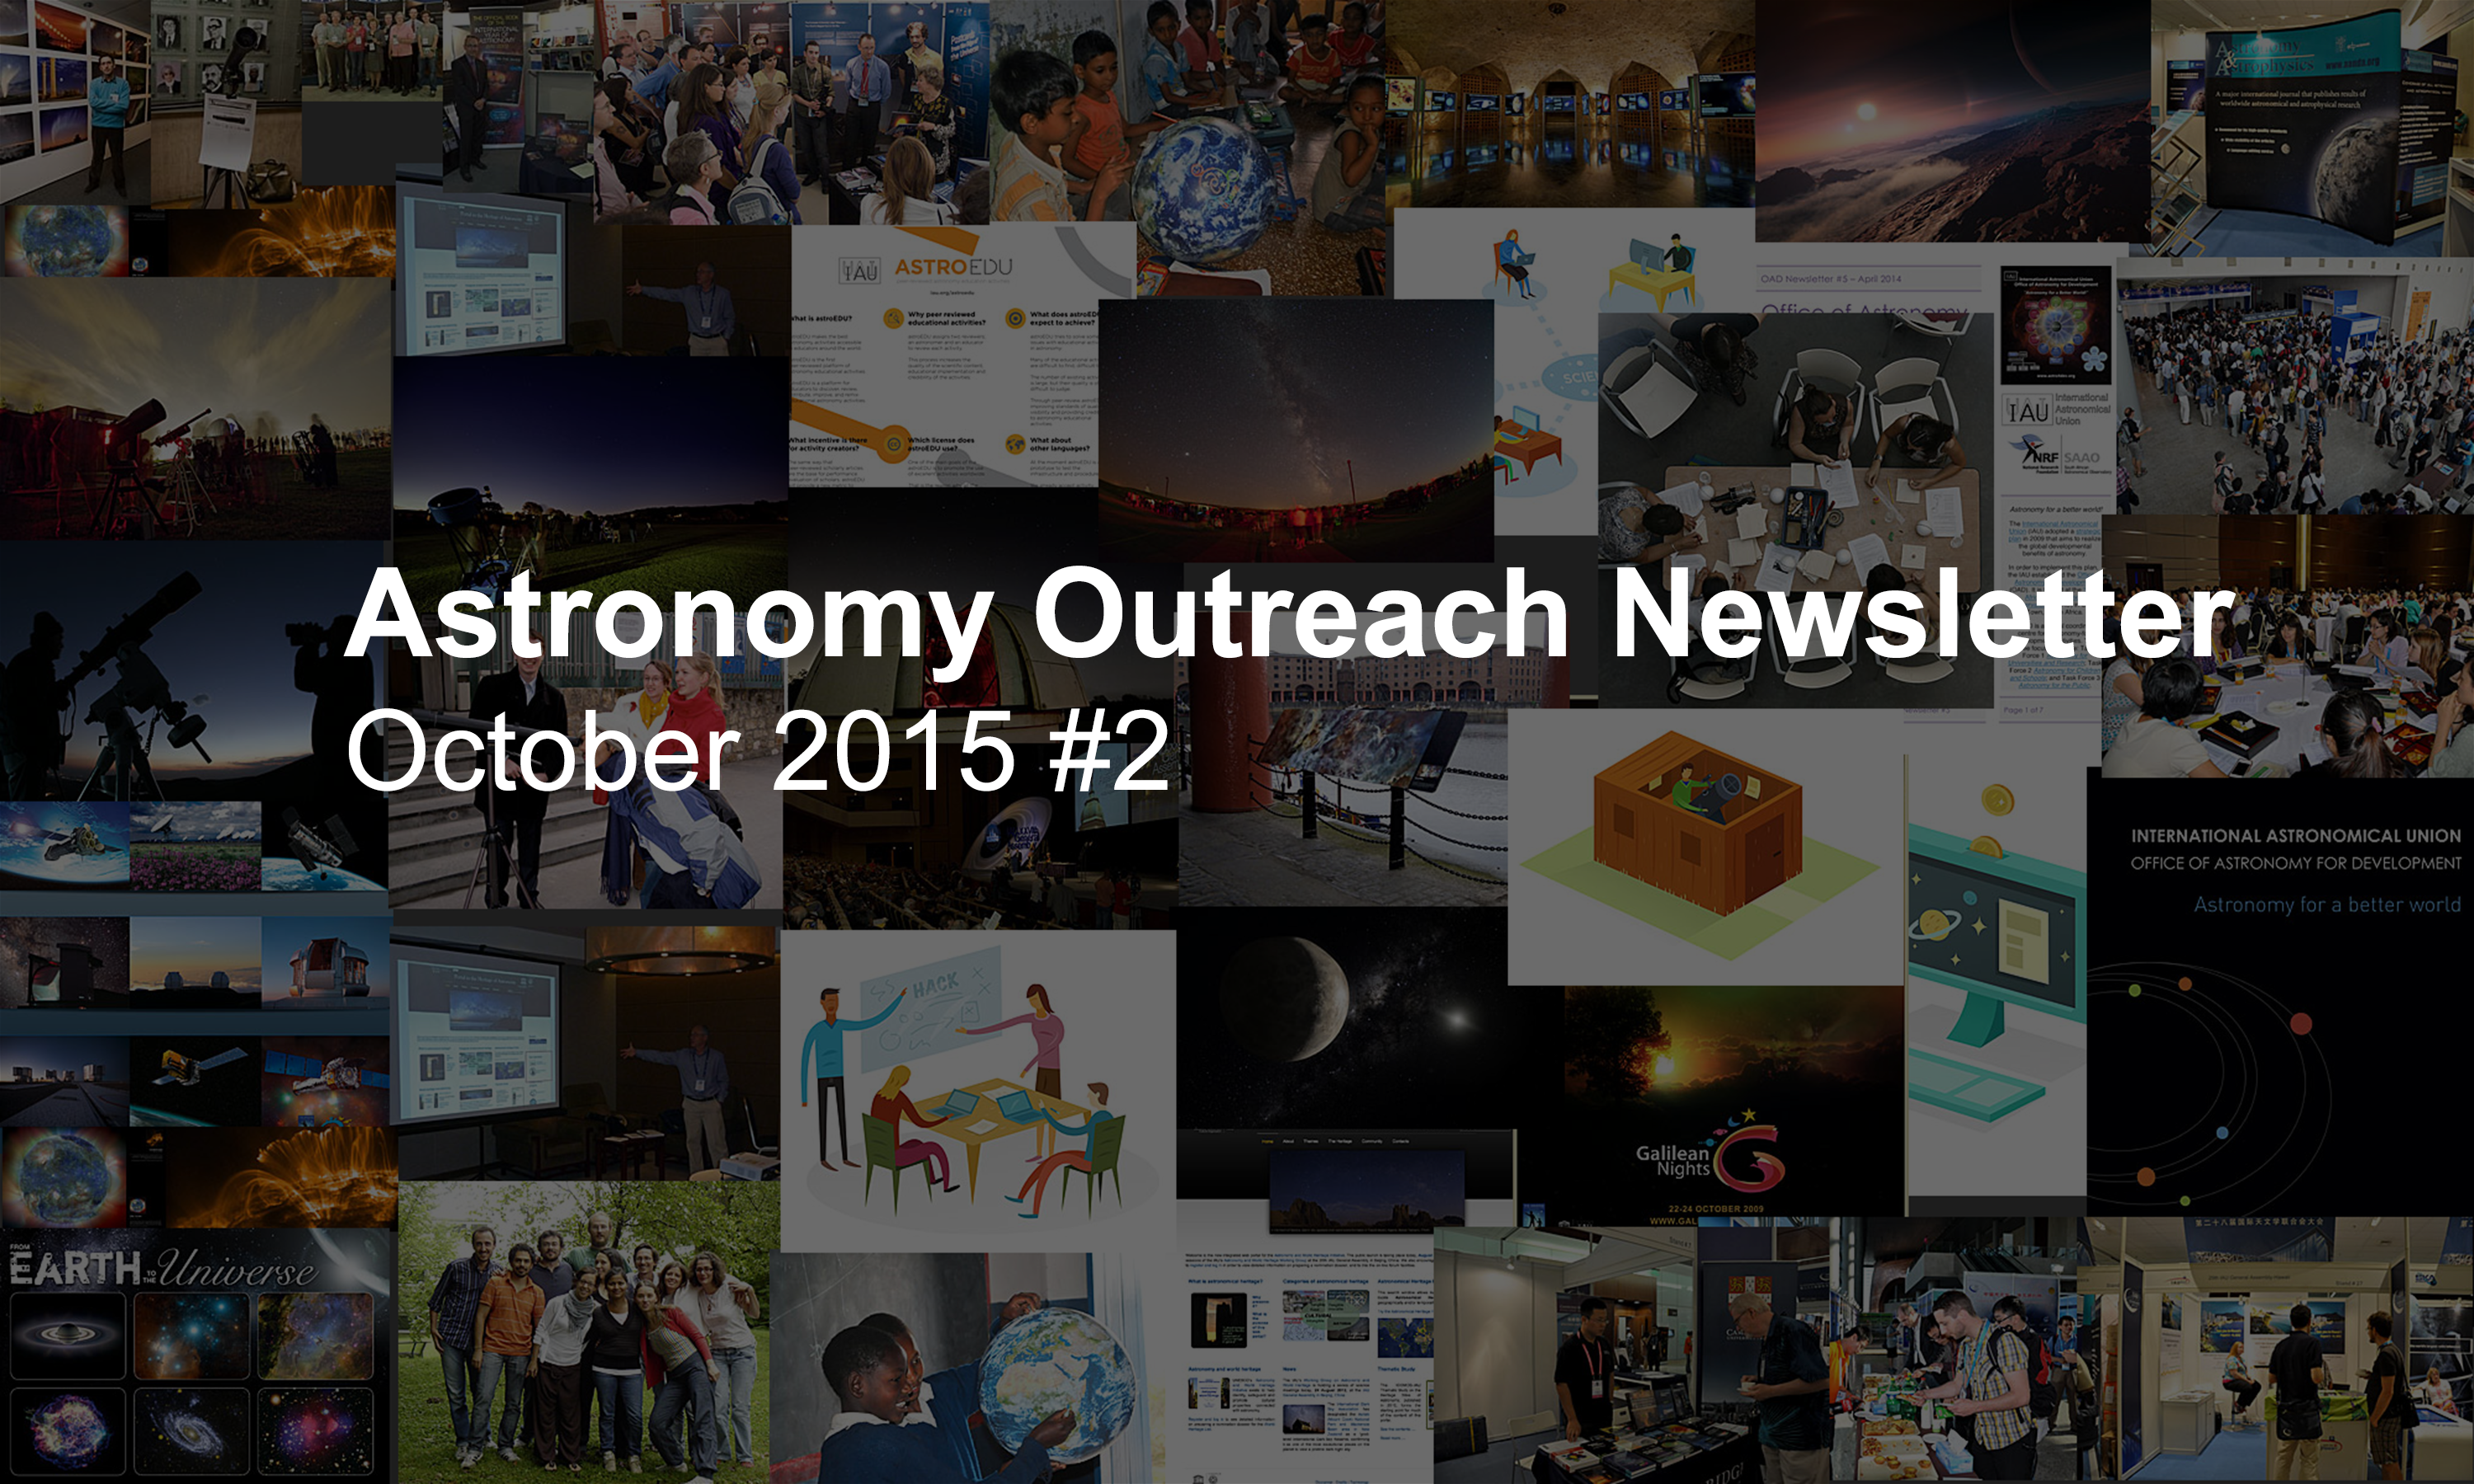

Astronomy Outreach Newsletter #15 (October 2015 #2)

IAU Astronomy Outreach Newsletter #15 2015 (October 2015 #2)

Credit: IAU